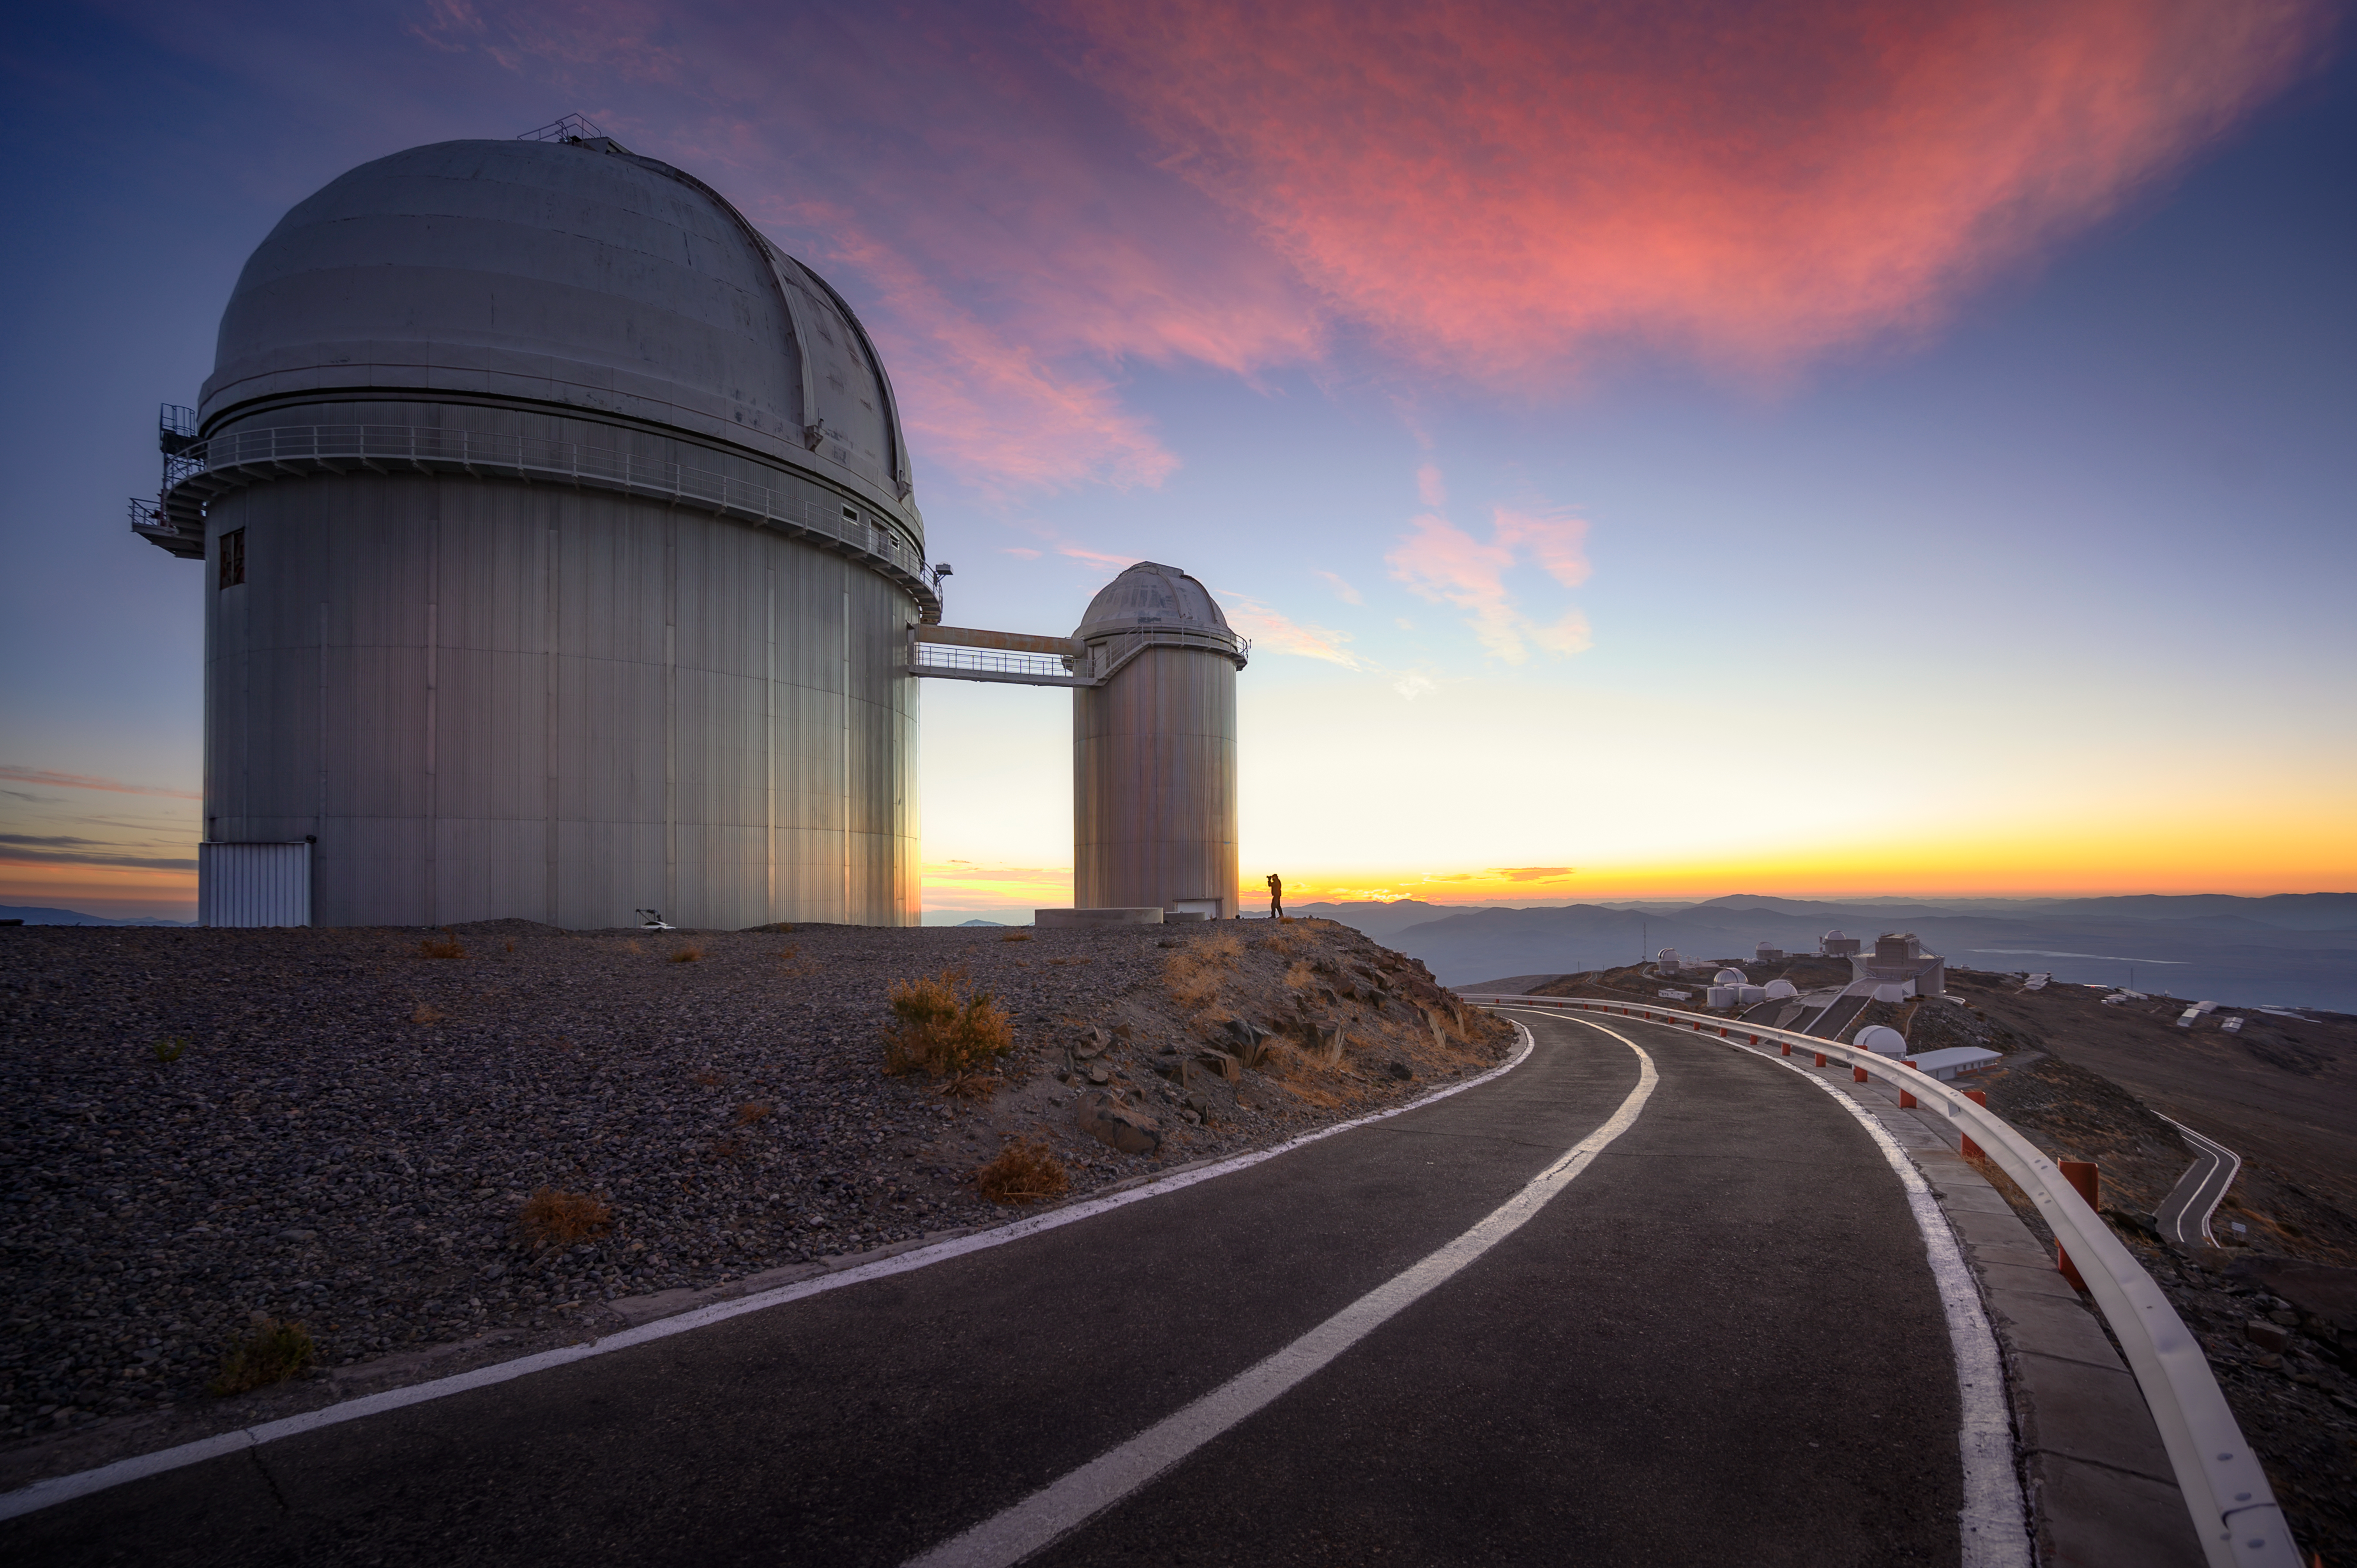

ESO 3.6-metre telescope

The ESO 3.6-metre telescope stands tall amongst a stunning backdrop of the rest of ESO's La Silla Observatory and Chile's Atacama Desert.

This telescope began operations in 1977, and is home to the superb exoplanet-hunting High Accuracy Radial velocity Planet Searcher (HARPS) instrument: the most successful finder of low-mass exoplanets to date.

Credit: ESO/A. Ghizzi Panizza (www.albertoghizzipanizza.com)